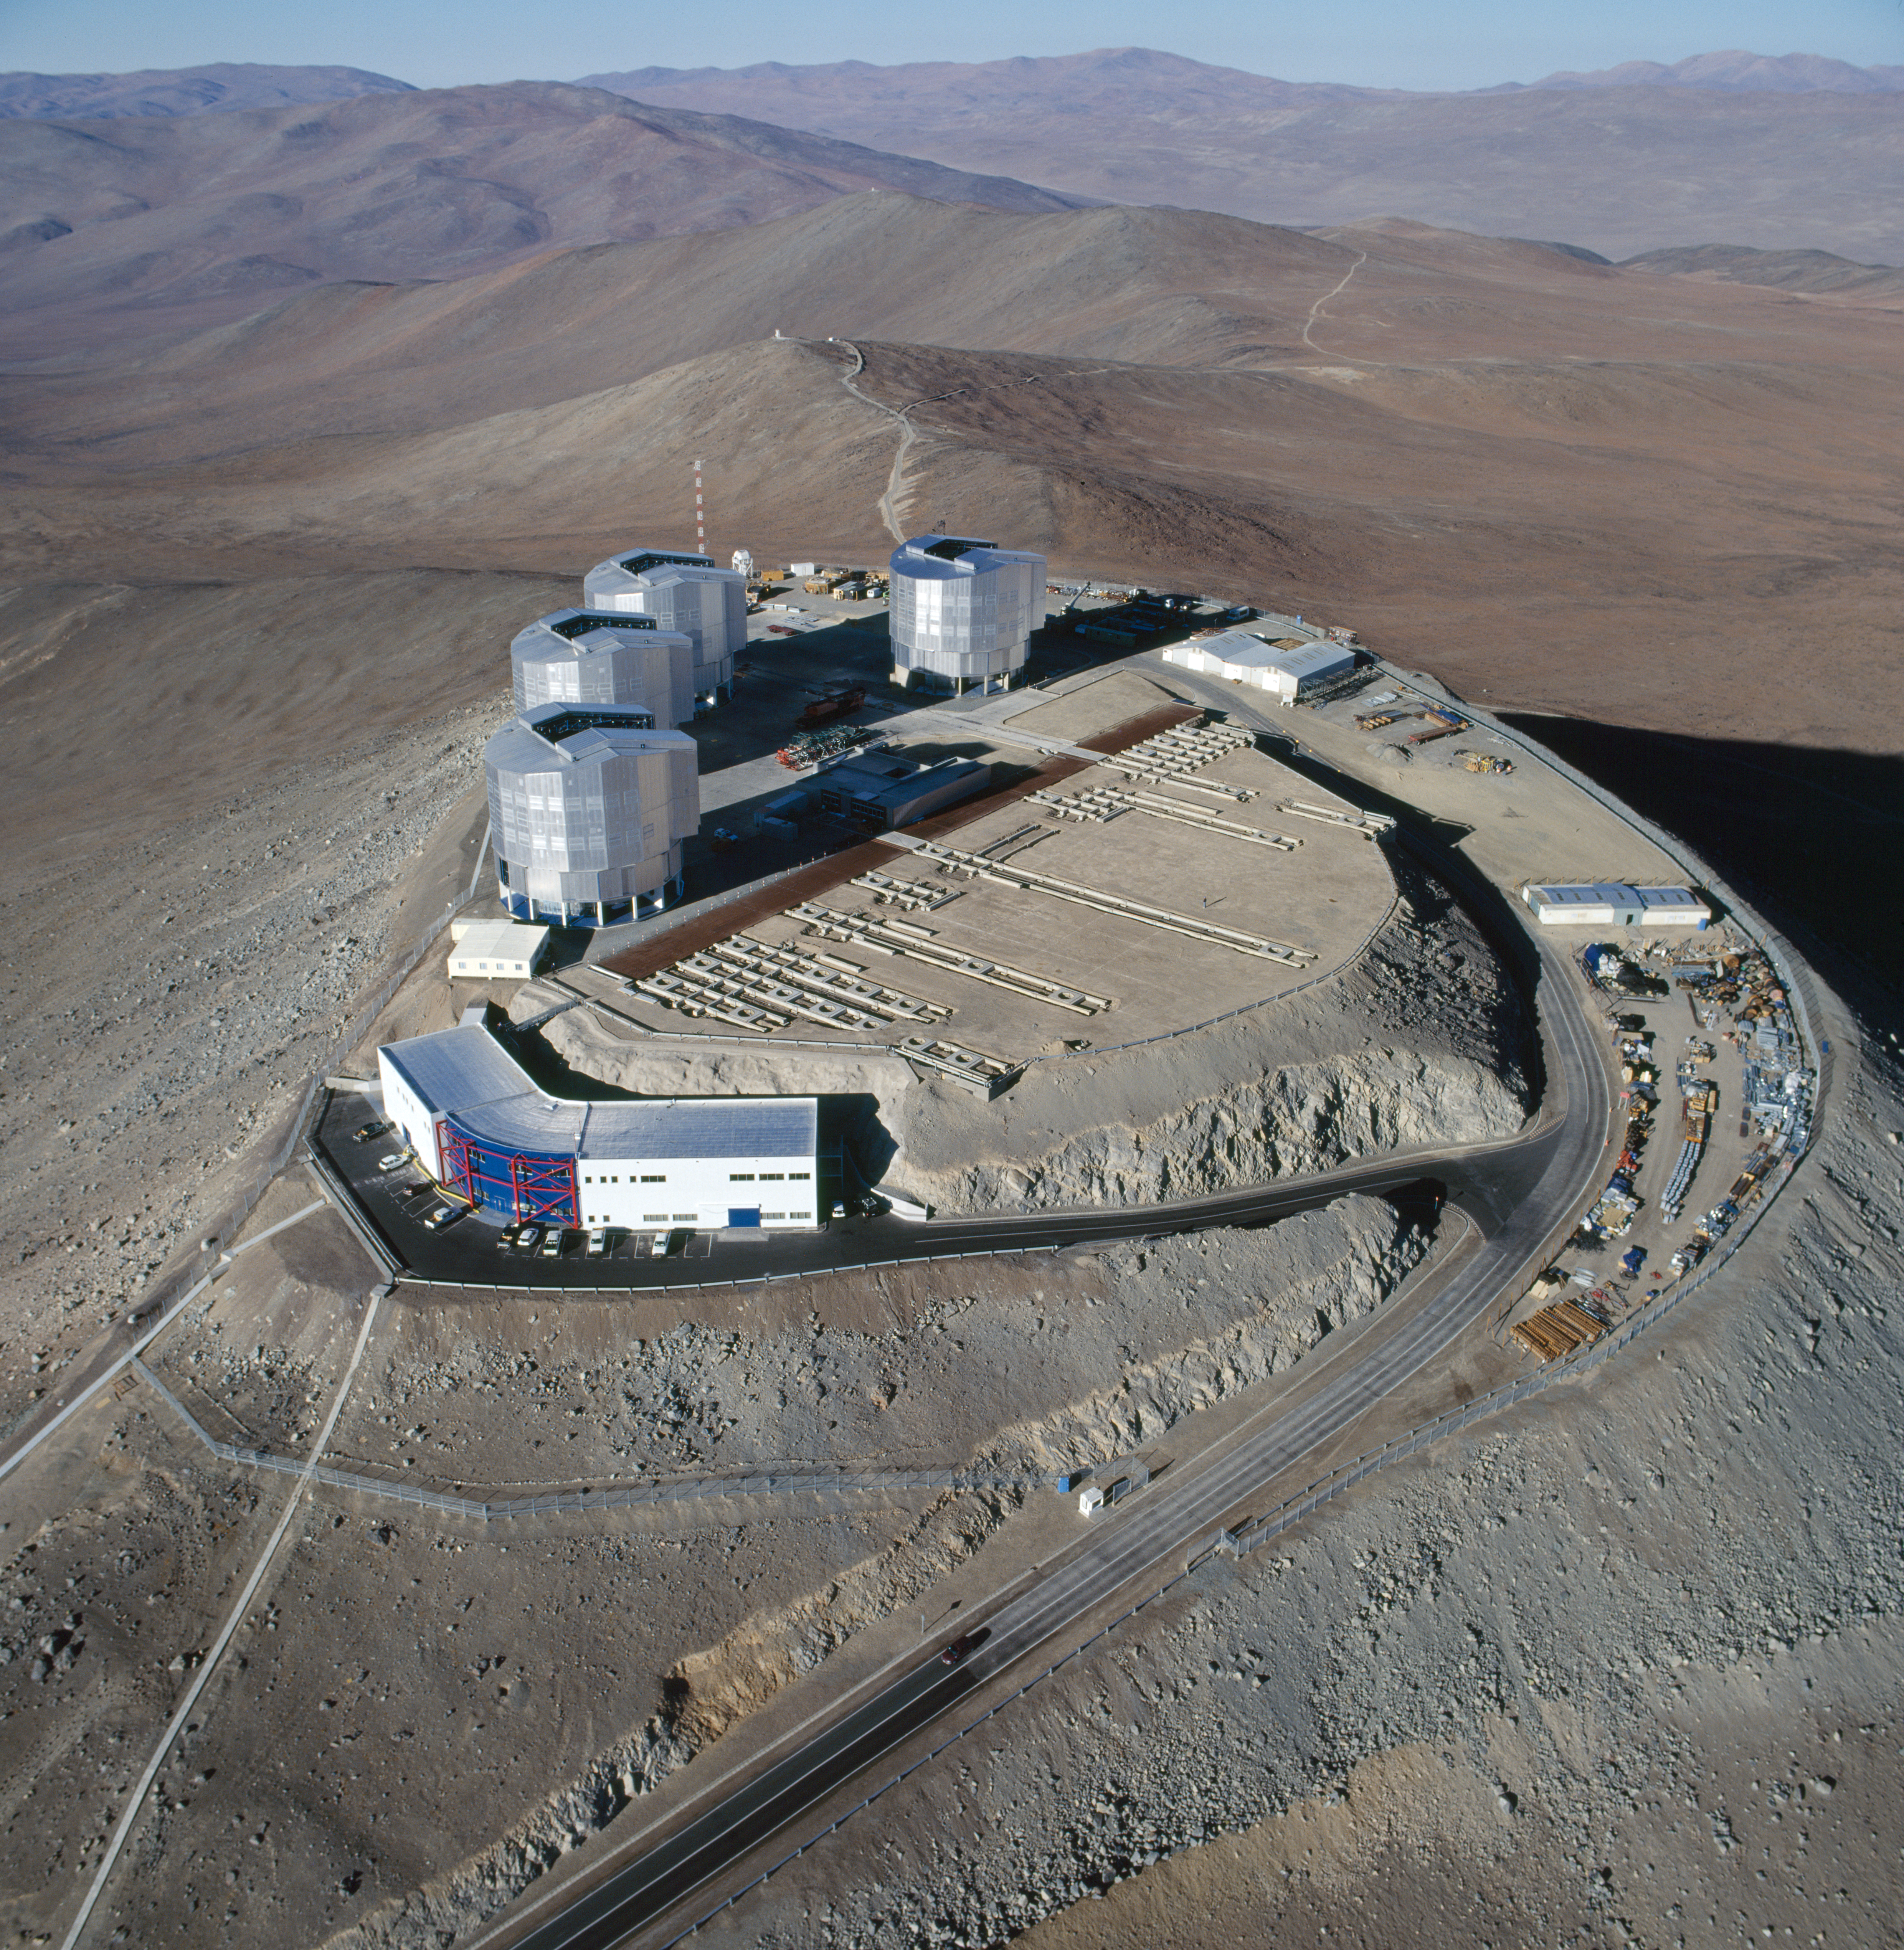

Paranal: aerial view, 1999

On this late 1999 aerial view, the four enclosures of the VLT Unit Telescopes are well visible. The control building, at the left of the platform, is already completed. The array of tunnels that will be used for the interferometric observations is still under construction.

Credit: ESO/H.Zodet